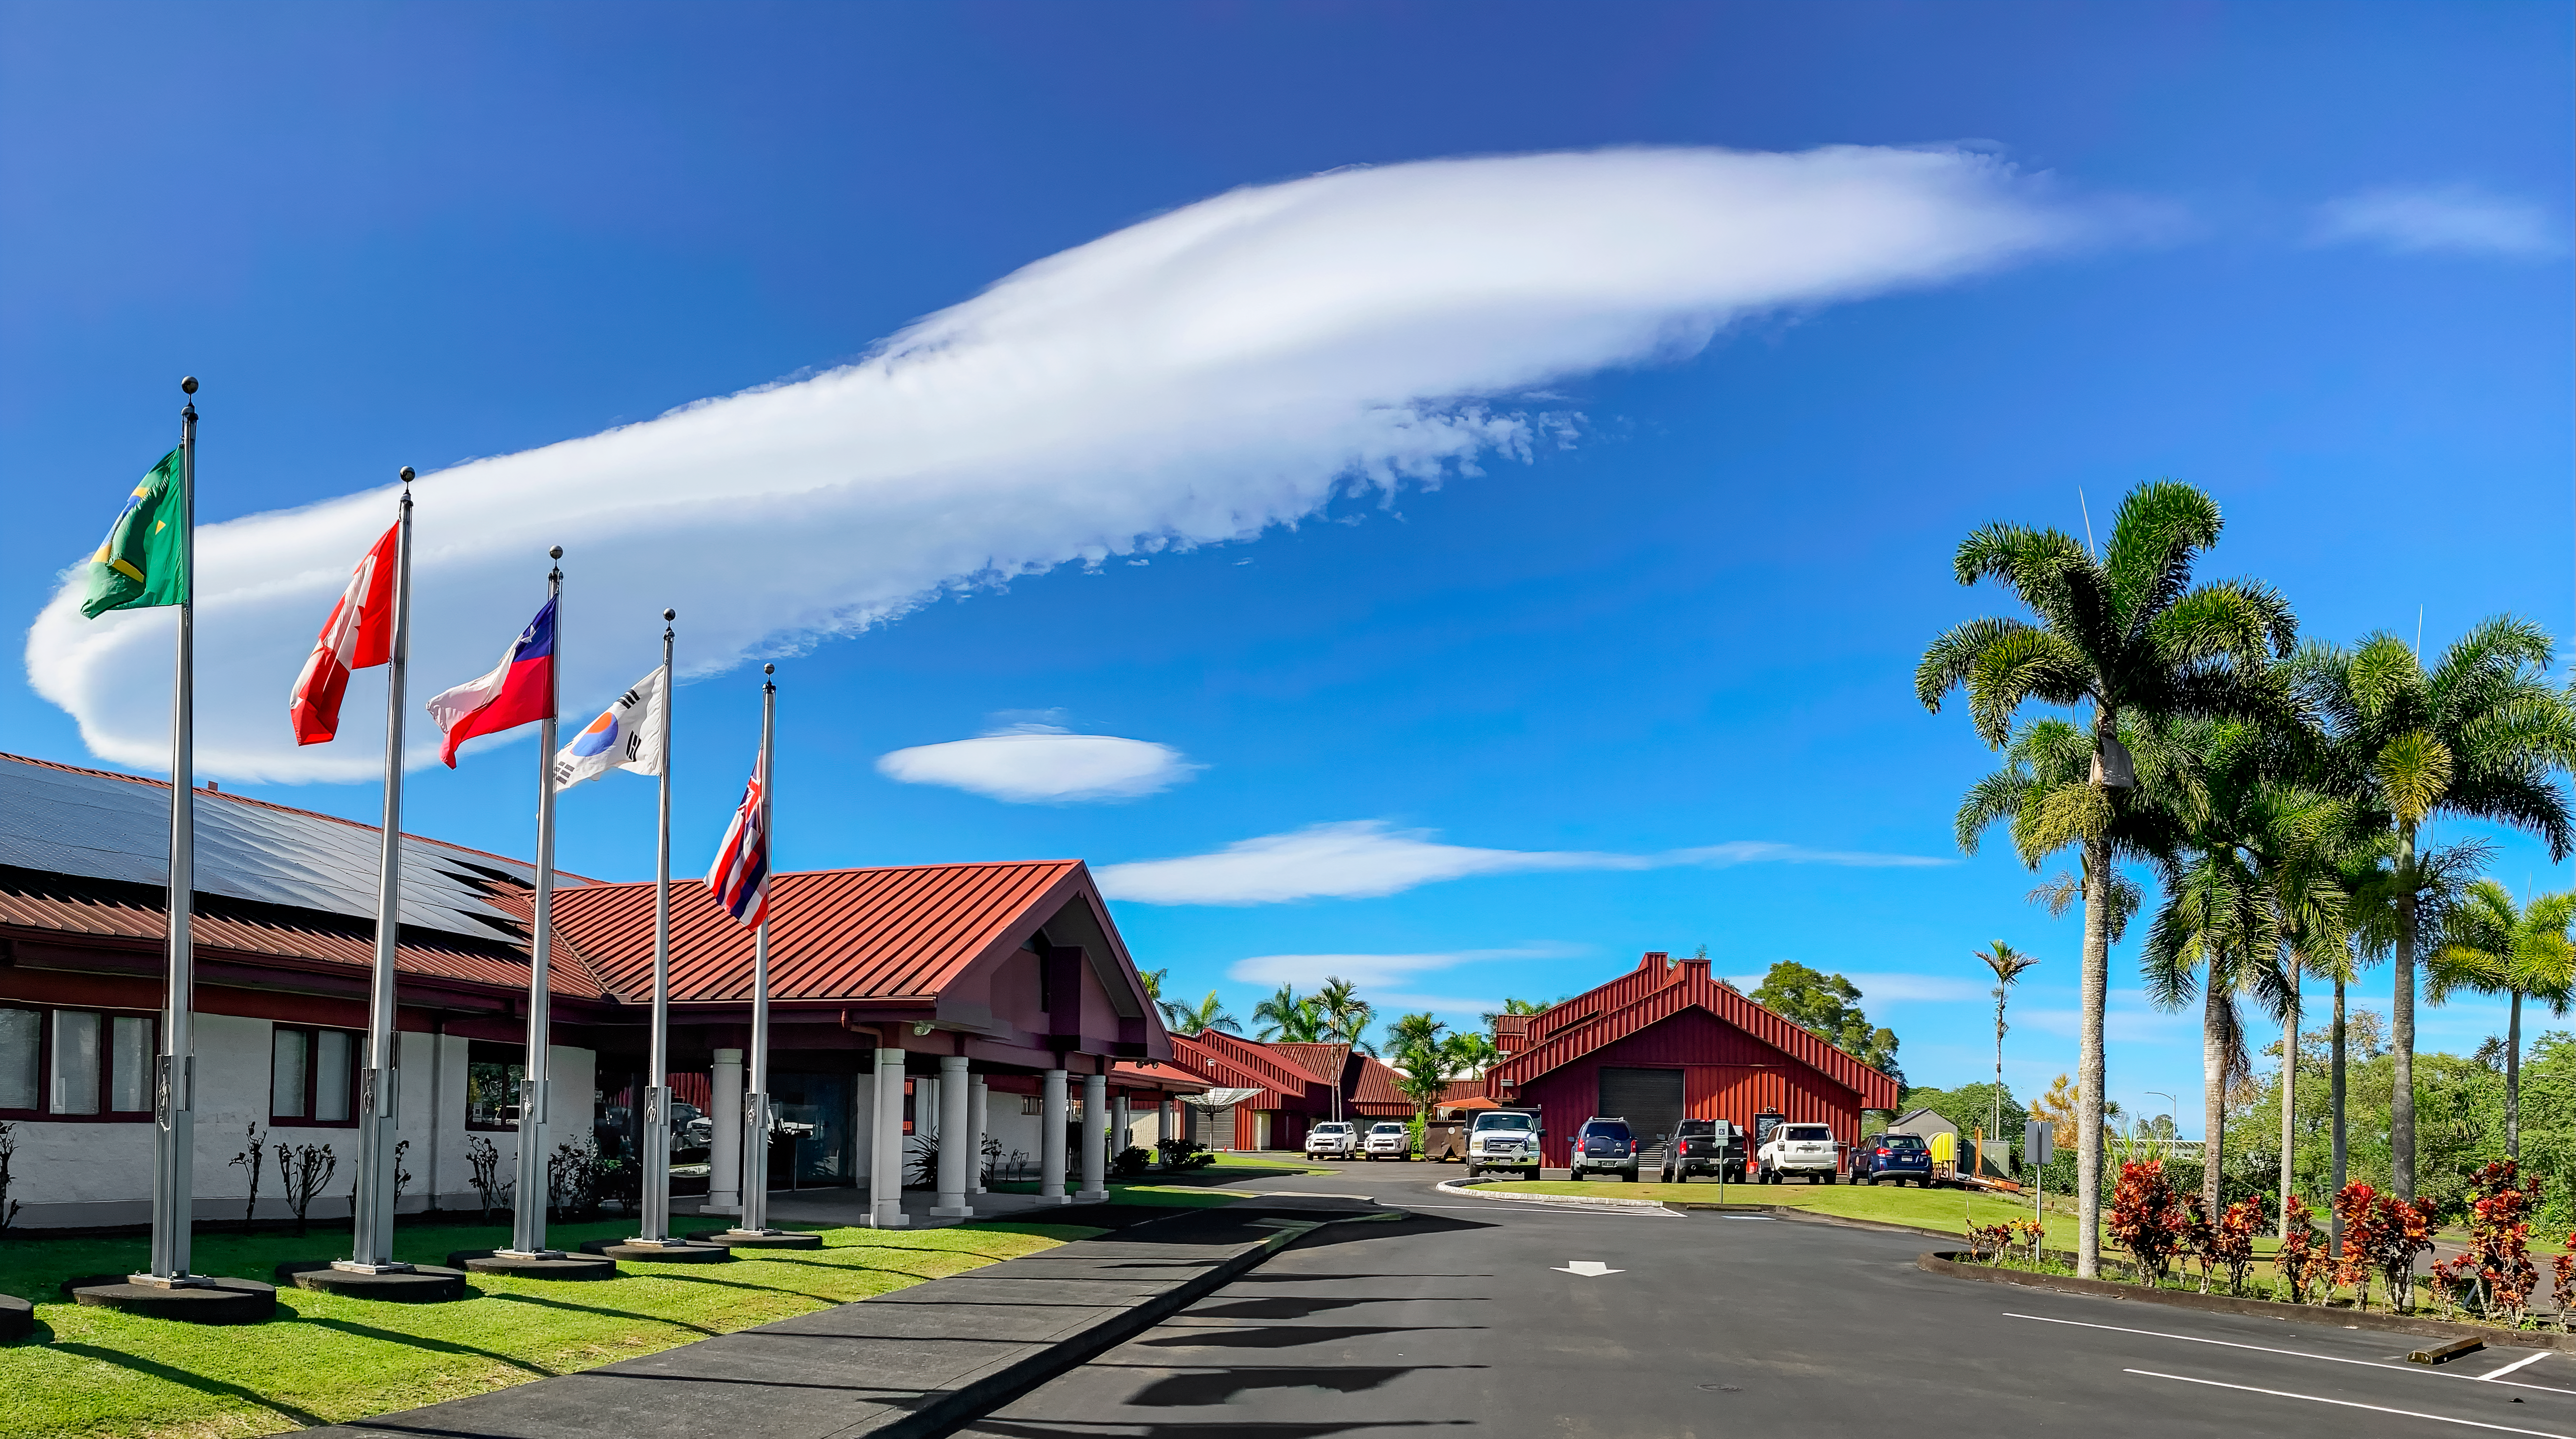

Lenticular Clouds in Hilo

Lenticular clouds captured above the Gemini North Hilo Base Facility in Hilo, Hawai‘i.

Credit: NOIRLab/NSF/AURA/P. Michaud